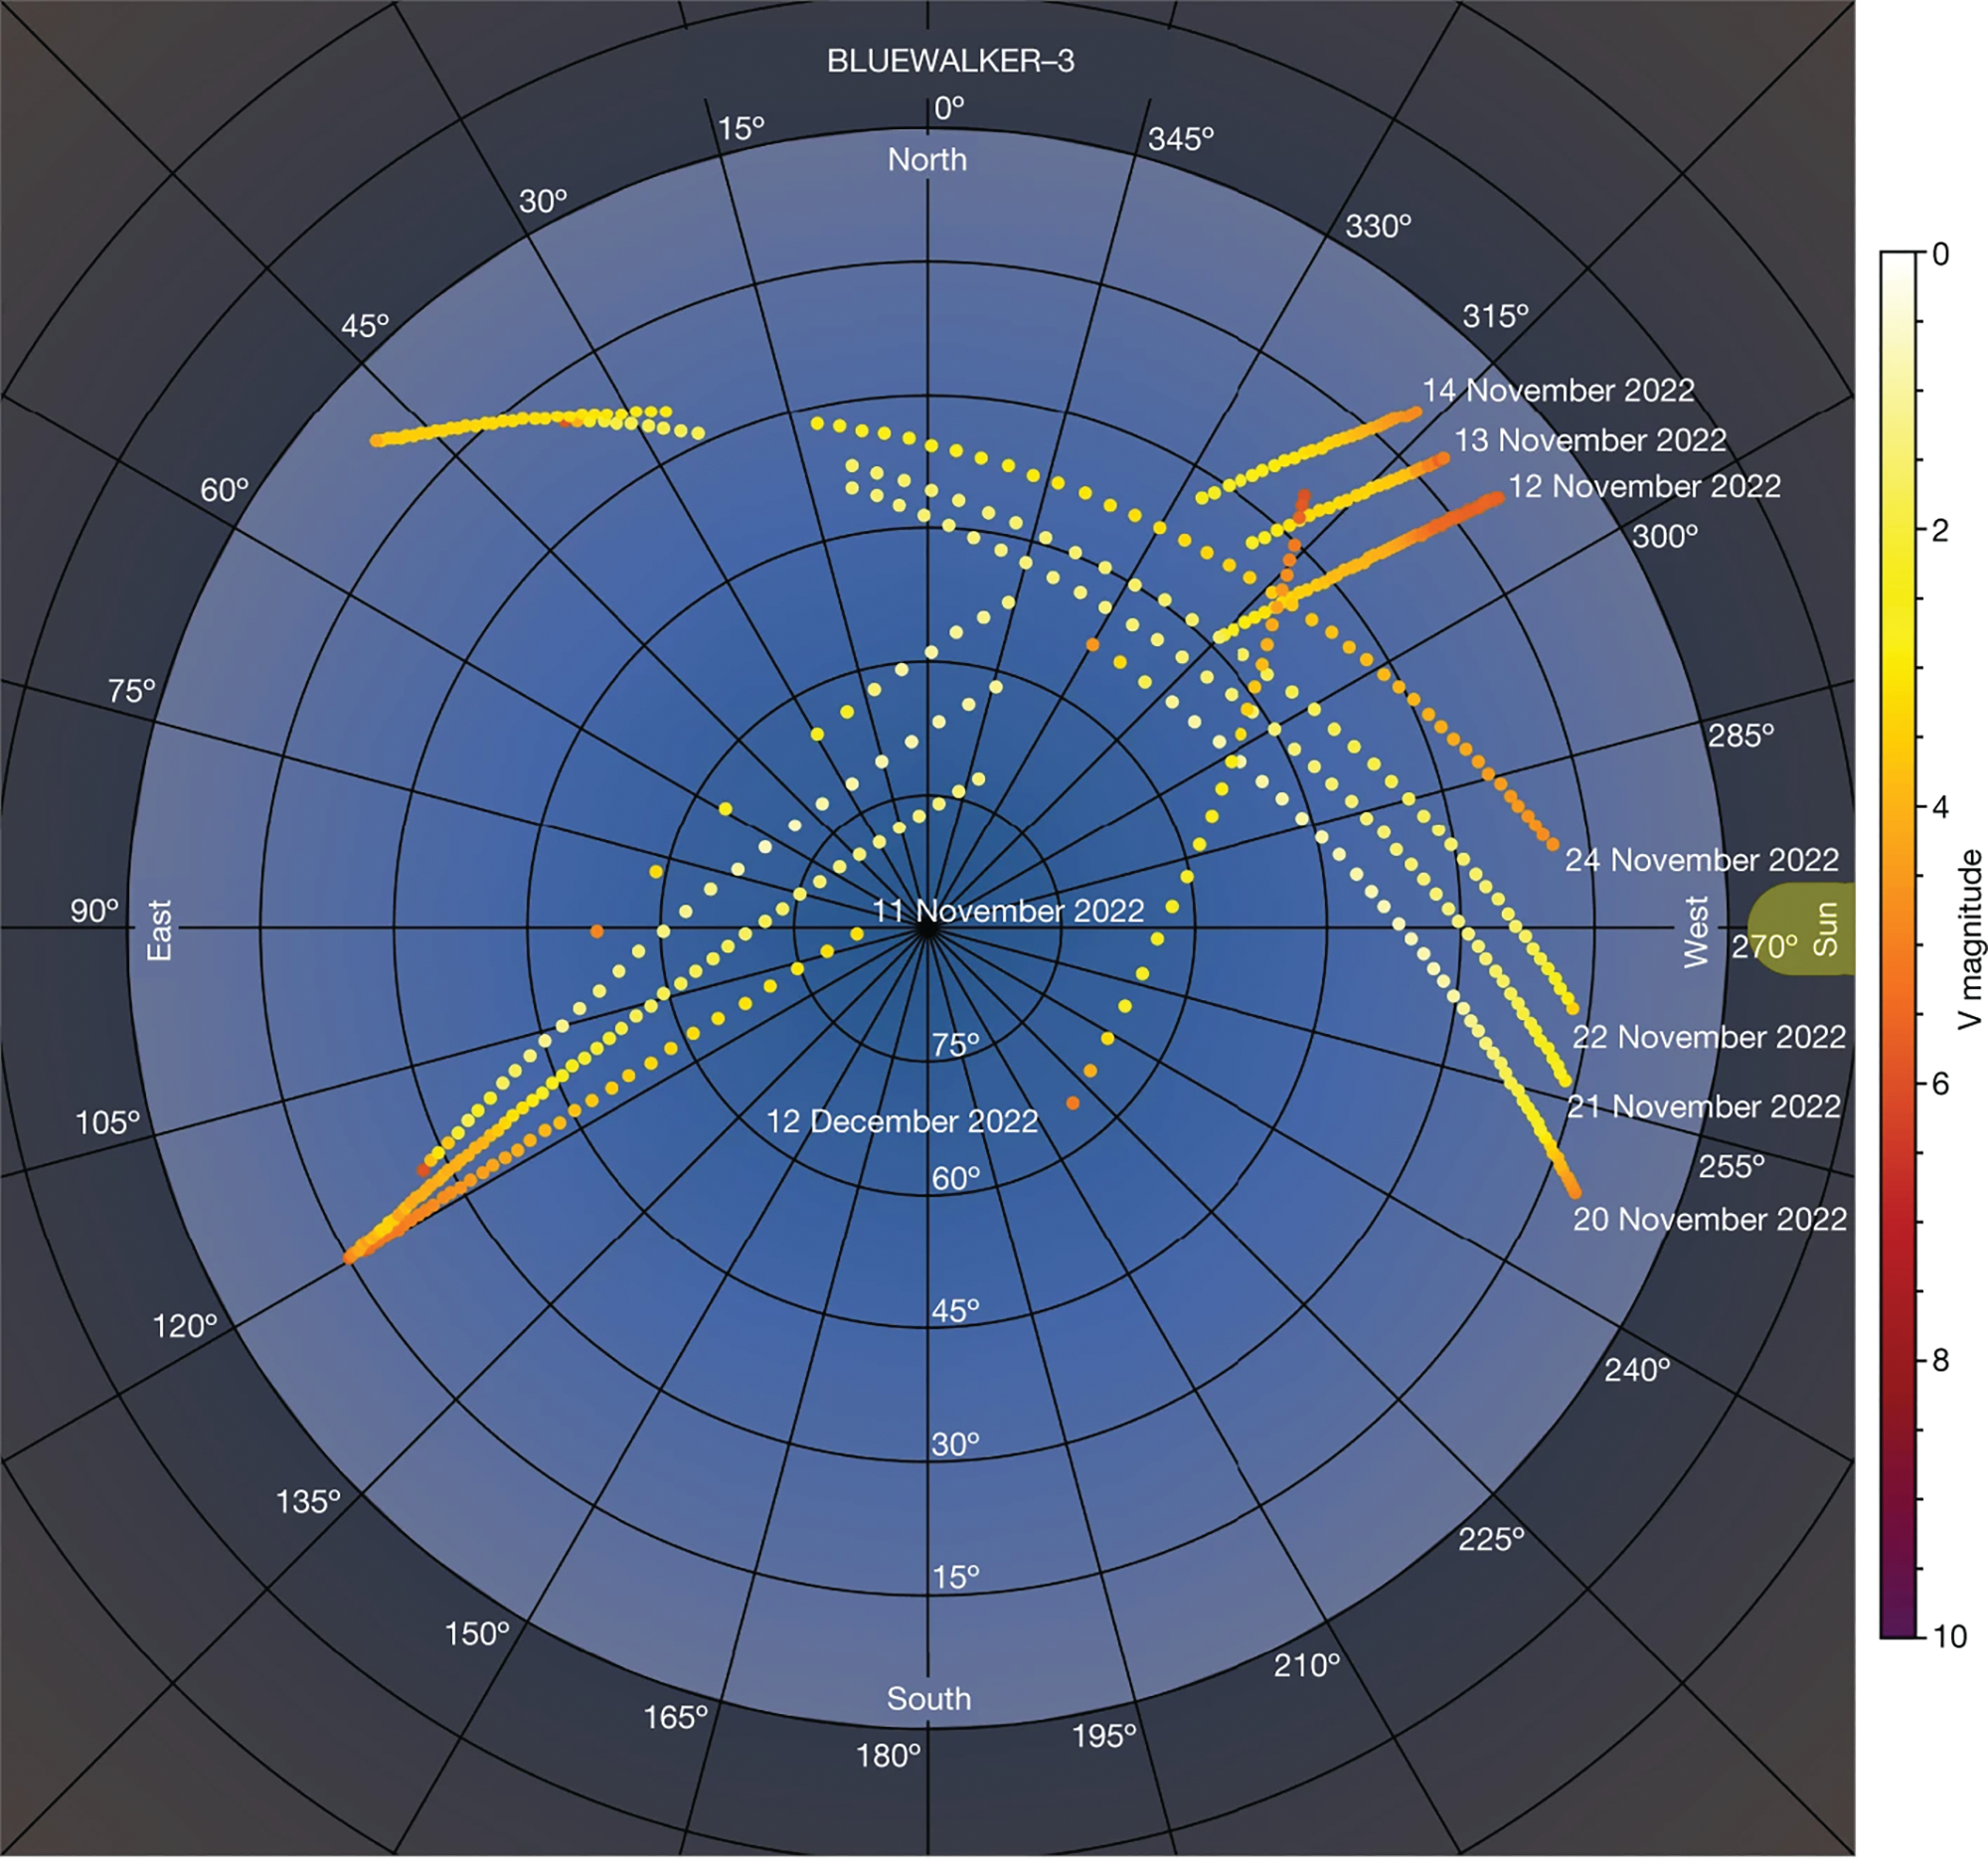

BlueWalker3 satellite

Apparent brightness of the BlueWalker3 satellite after unfolding over multiple passes. This plot shows the correlation of apparent brightness with the on-sky position of the satellite relative to the Sun, becoming in some cases one of the brightest objects in the sky.

Credit: IAU